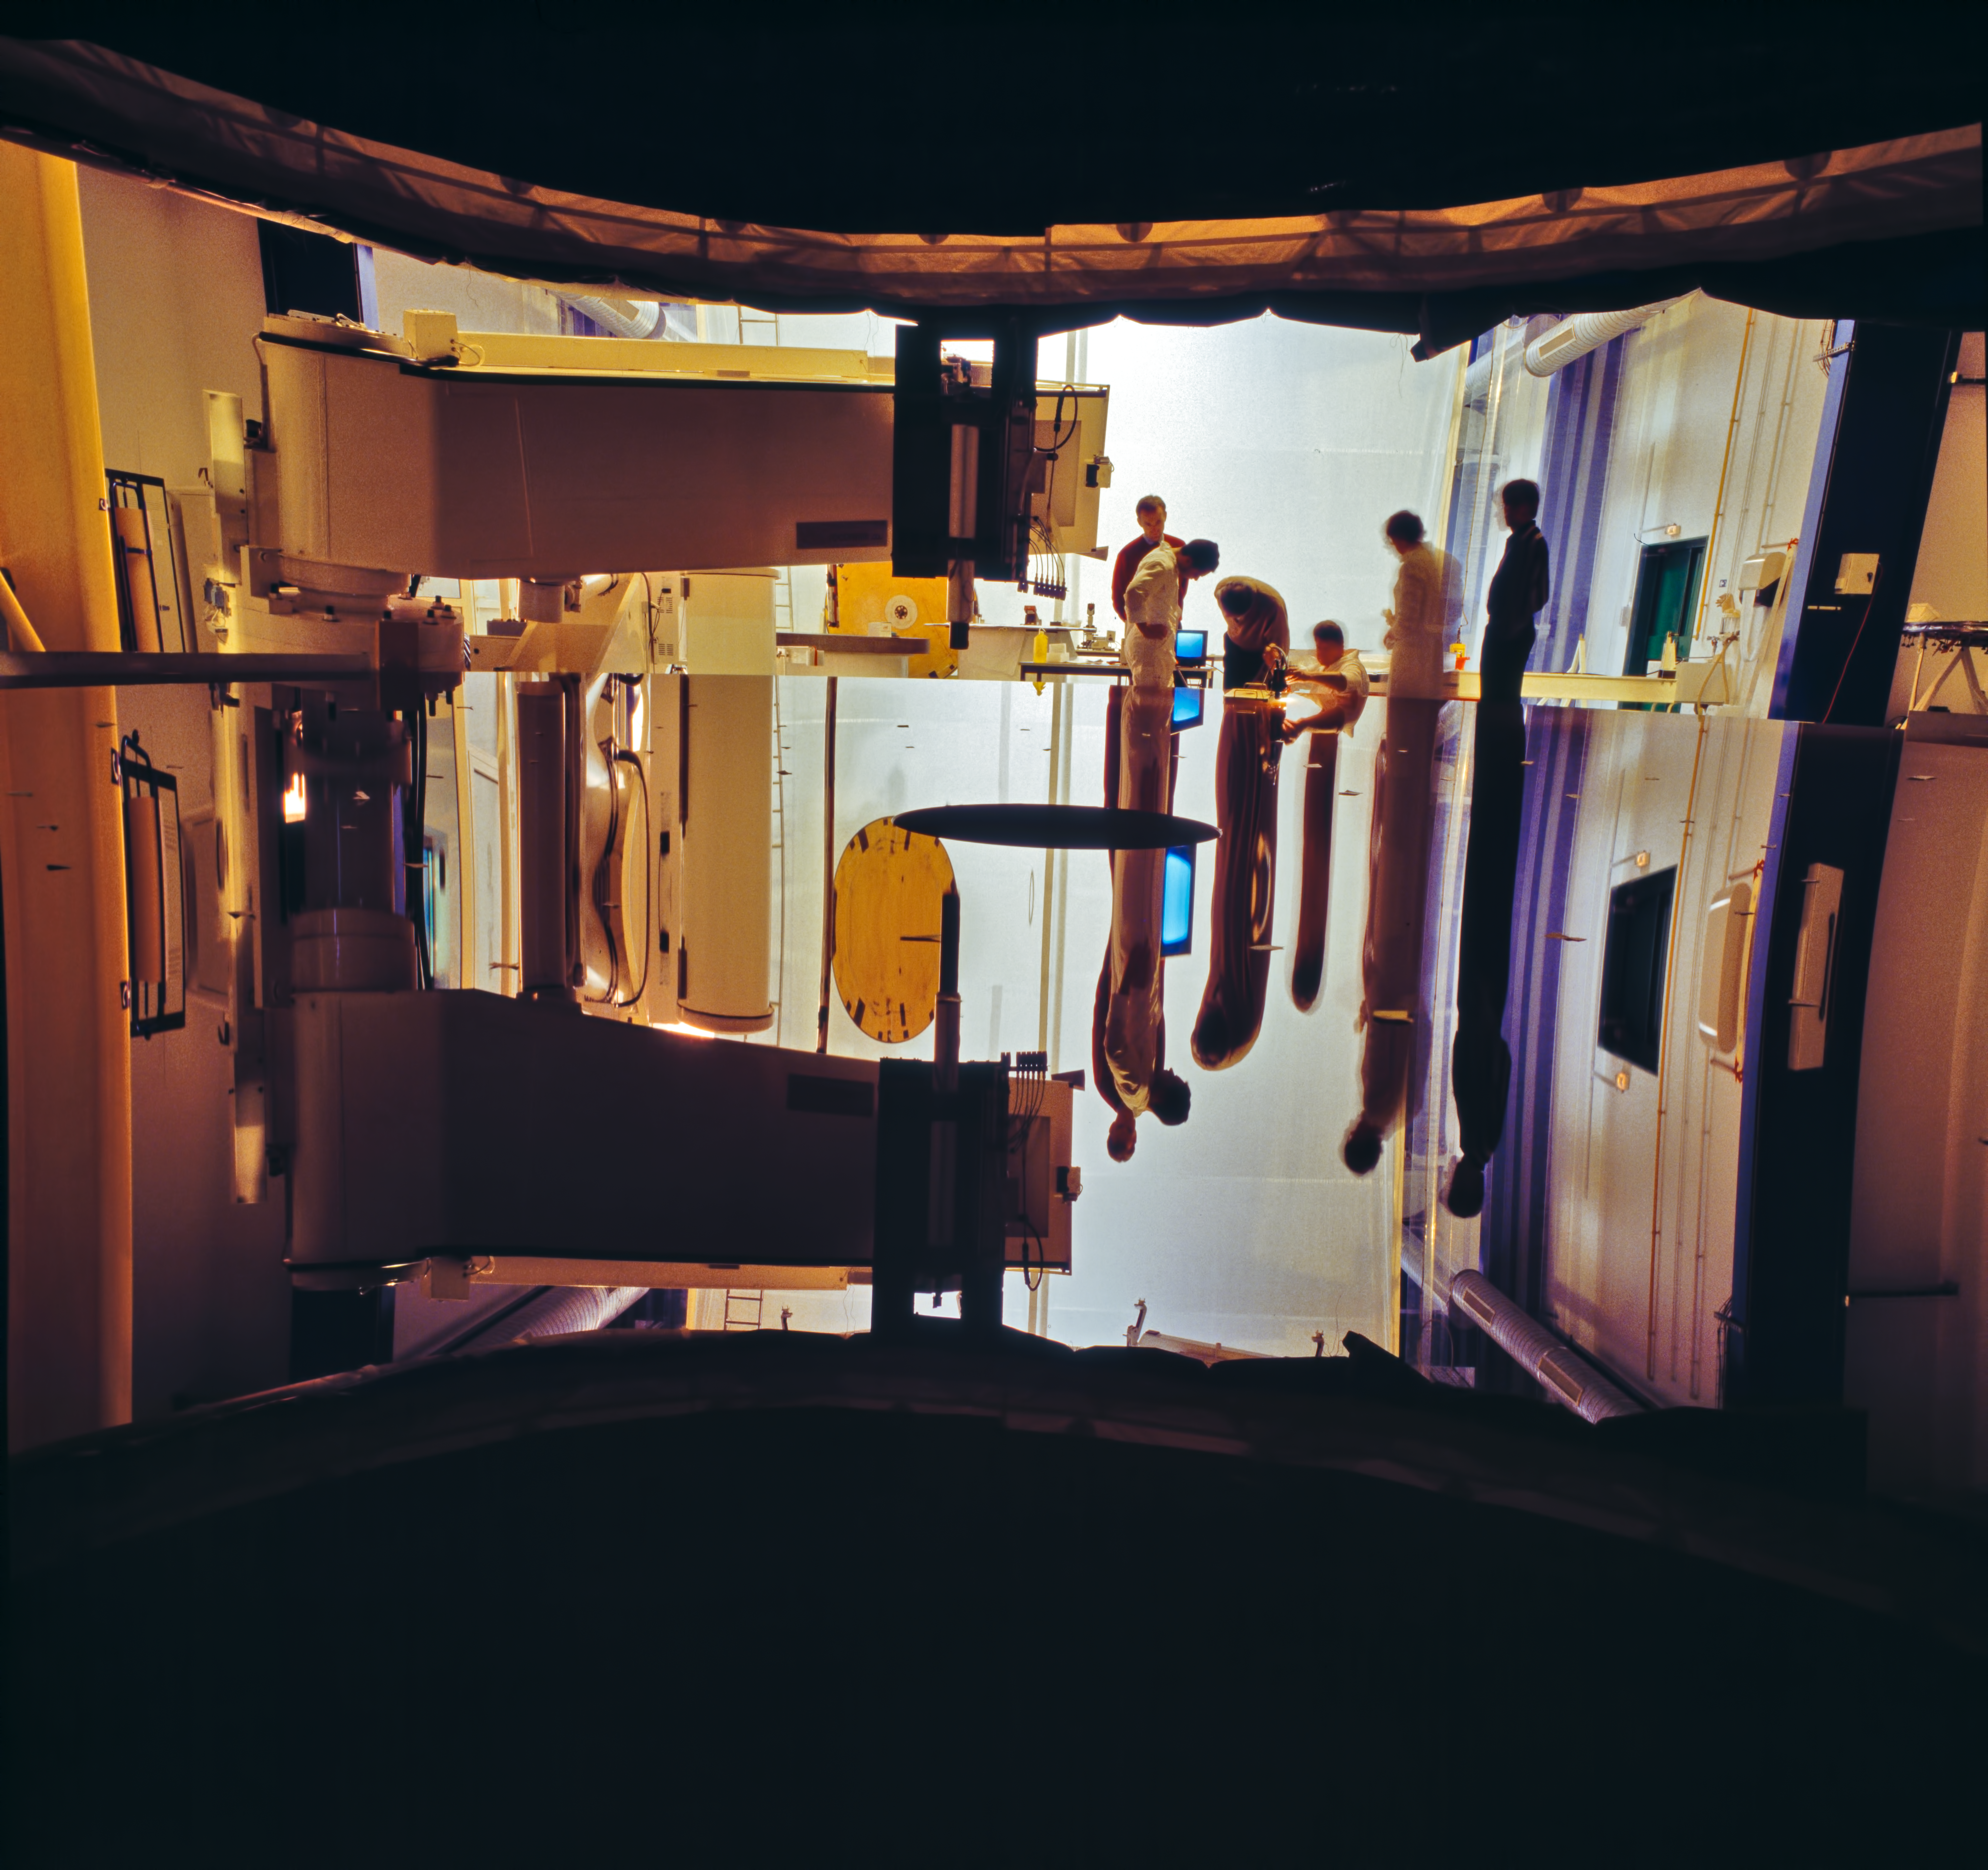

During the construction of the VLT primary mirrors

Construction of the VLT primary mirrors at the SAGEM REOSC plant.

Credit: ESO